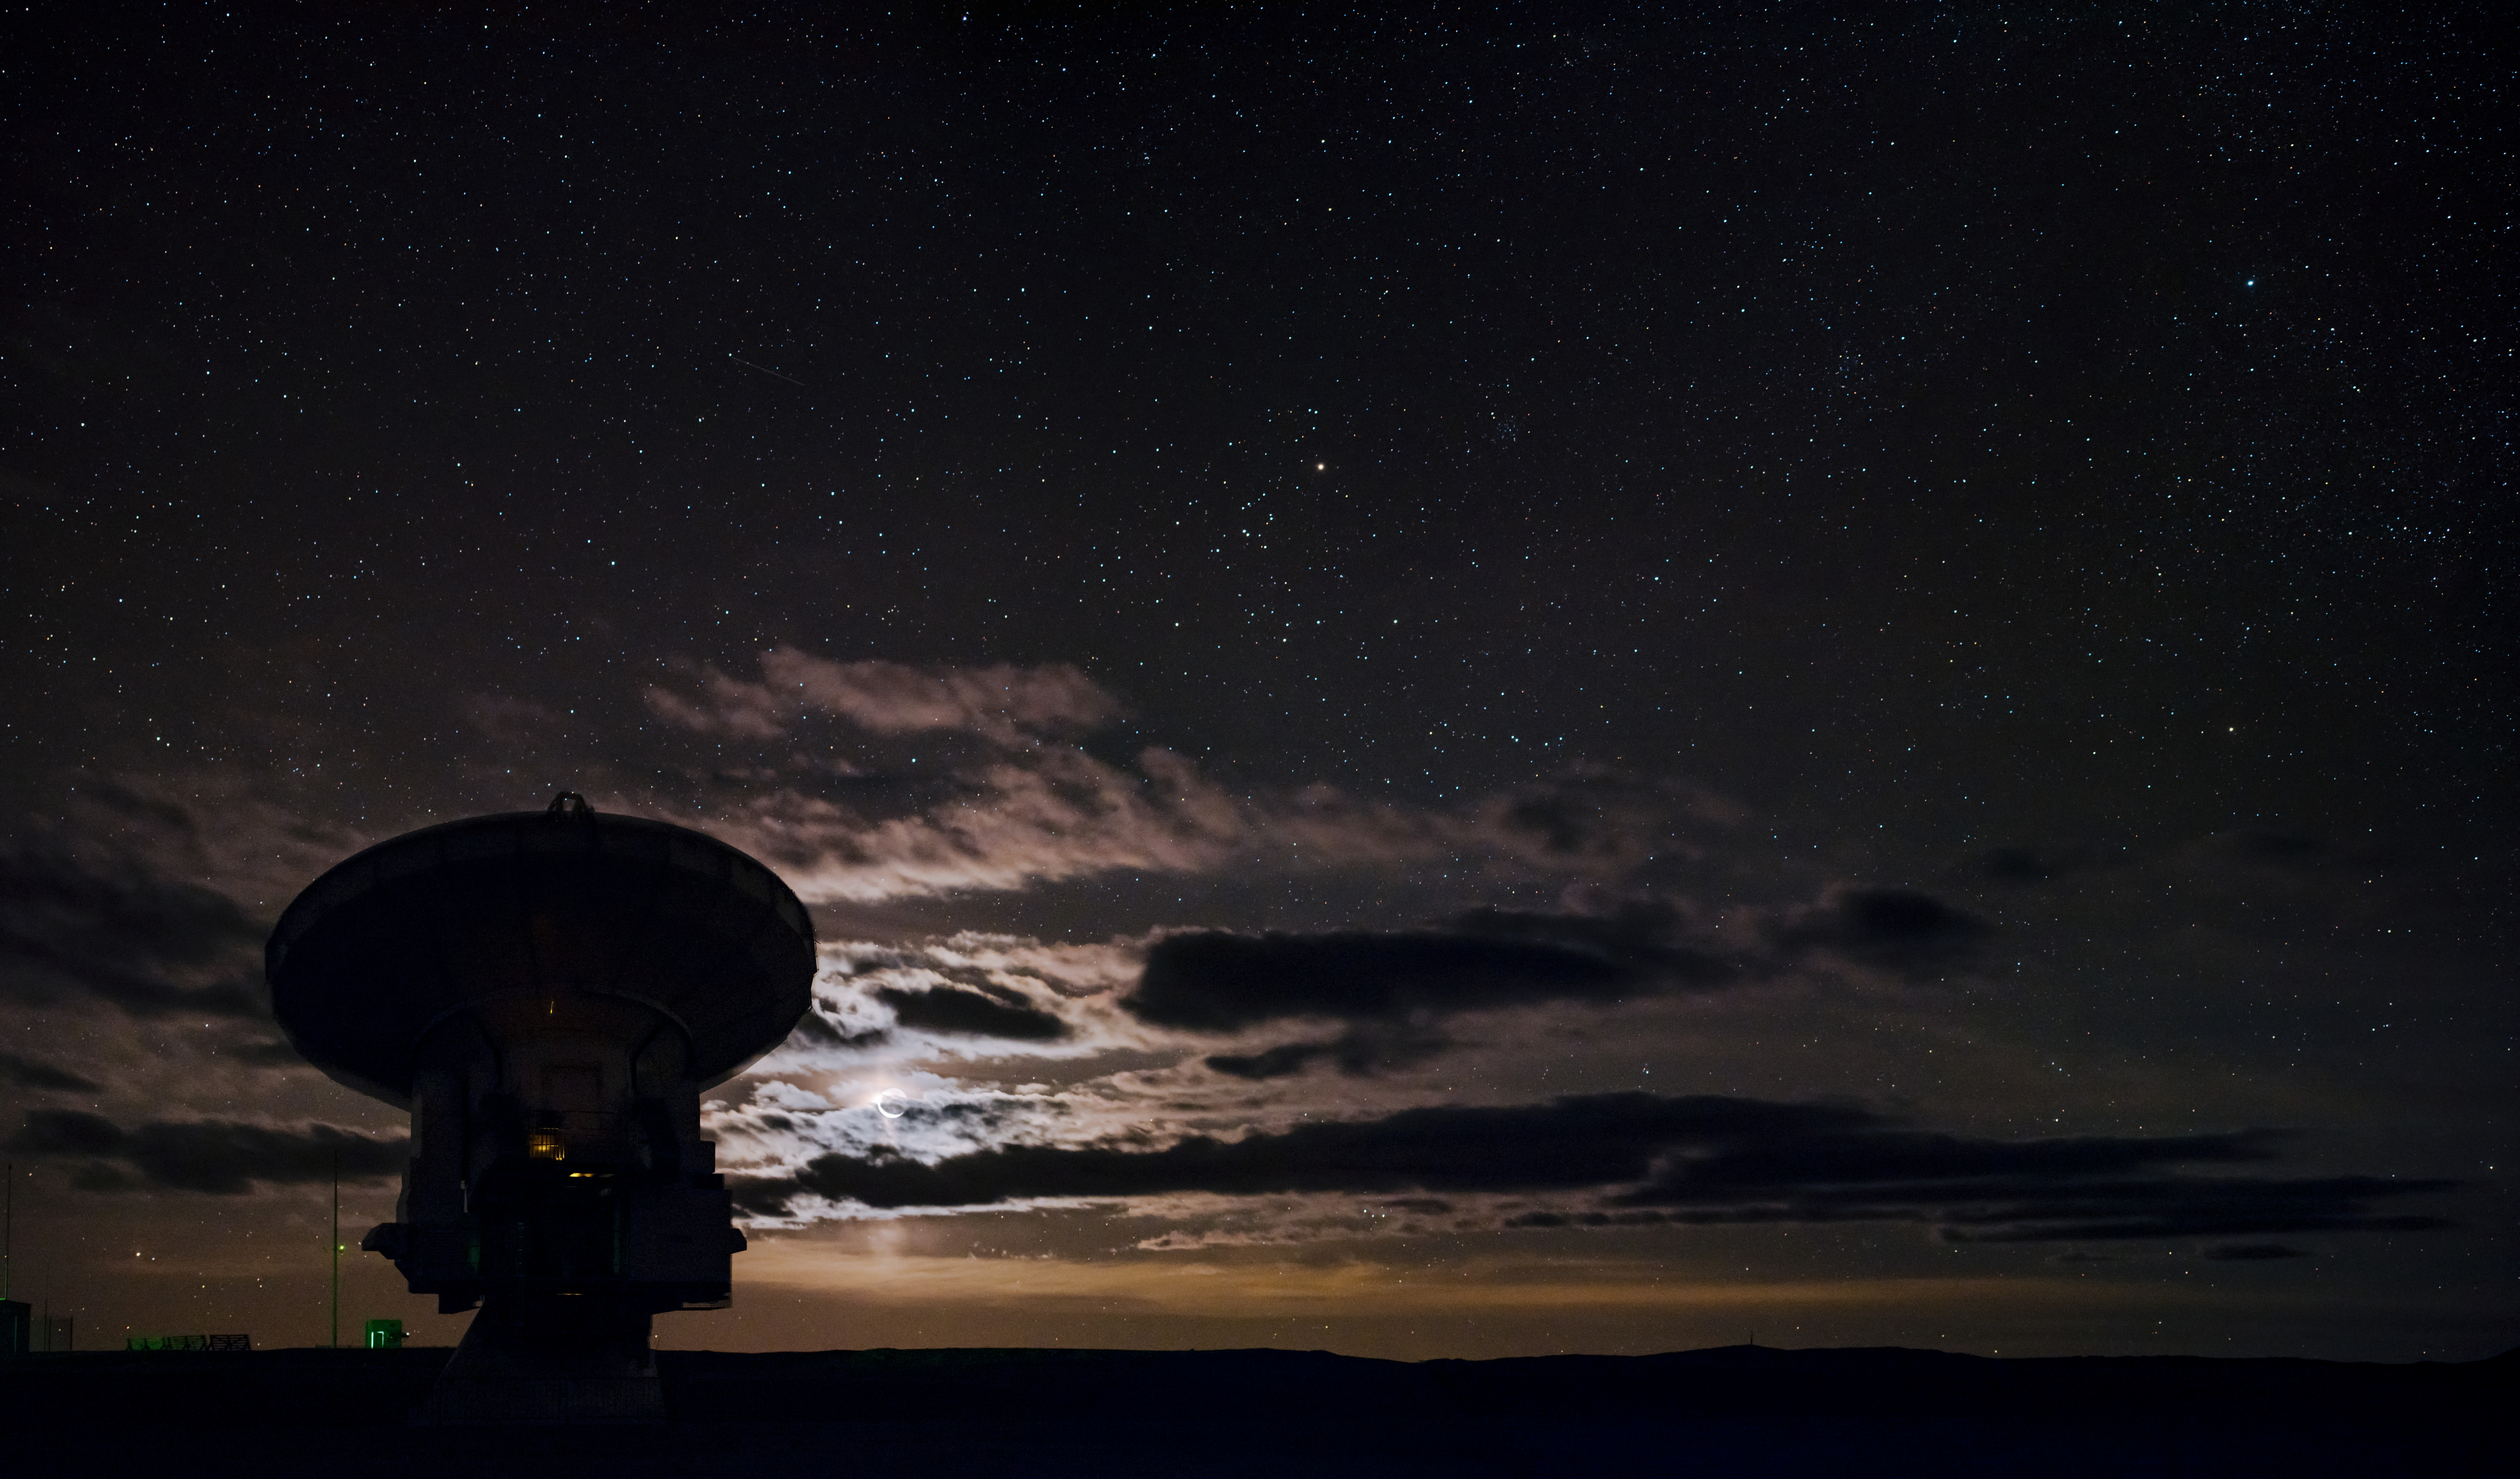

Glowing Moon ALMA silhouette

The beautiful backdrop of the glowing Moon perfectly sillhouettes one of the 66 antennas that make up the Atacama Large Millimetre Array (ALMA), high up in the Atacama desert of northern Chile.

Credit: ESO/B. Tafreshi (twanight.org)